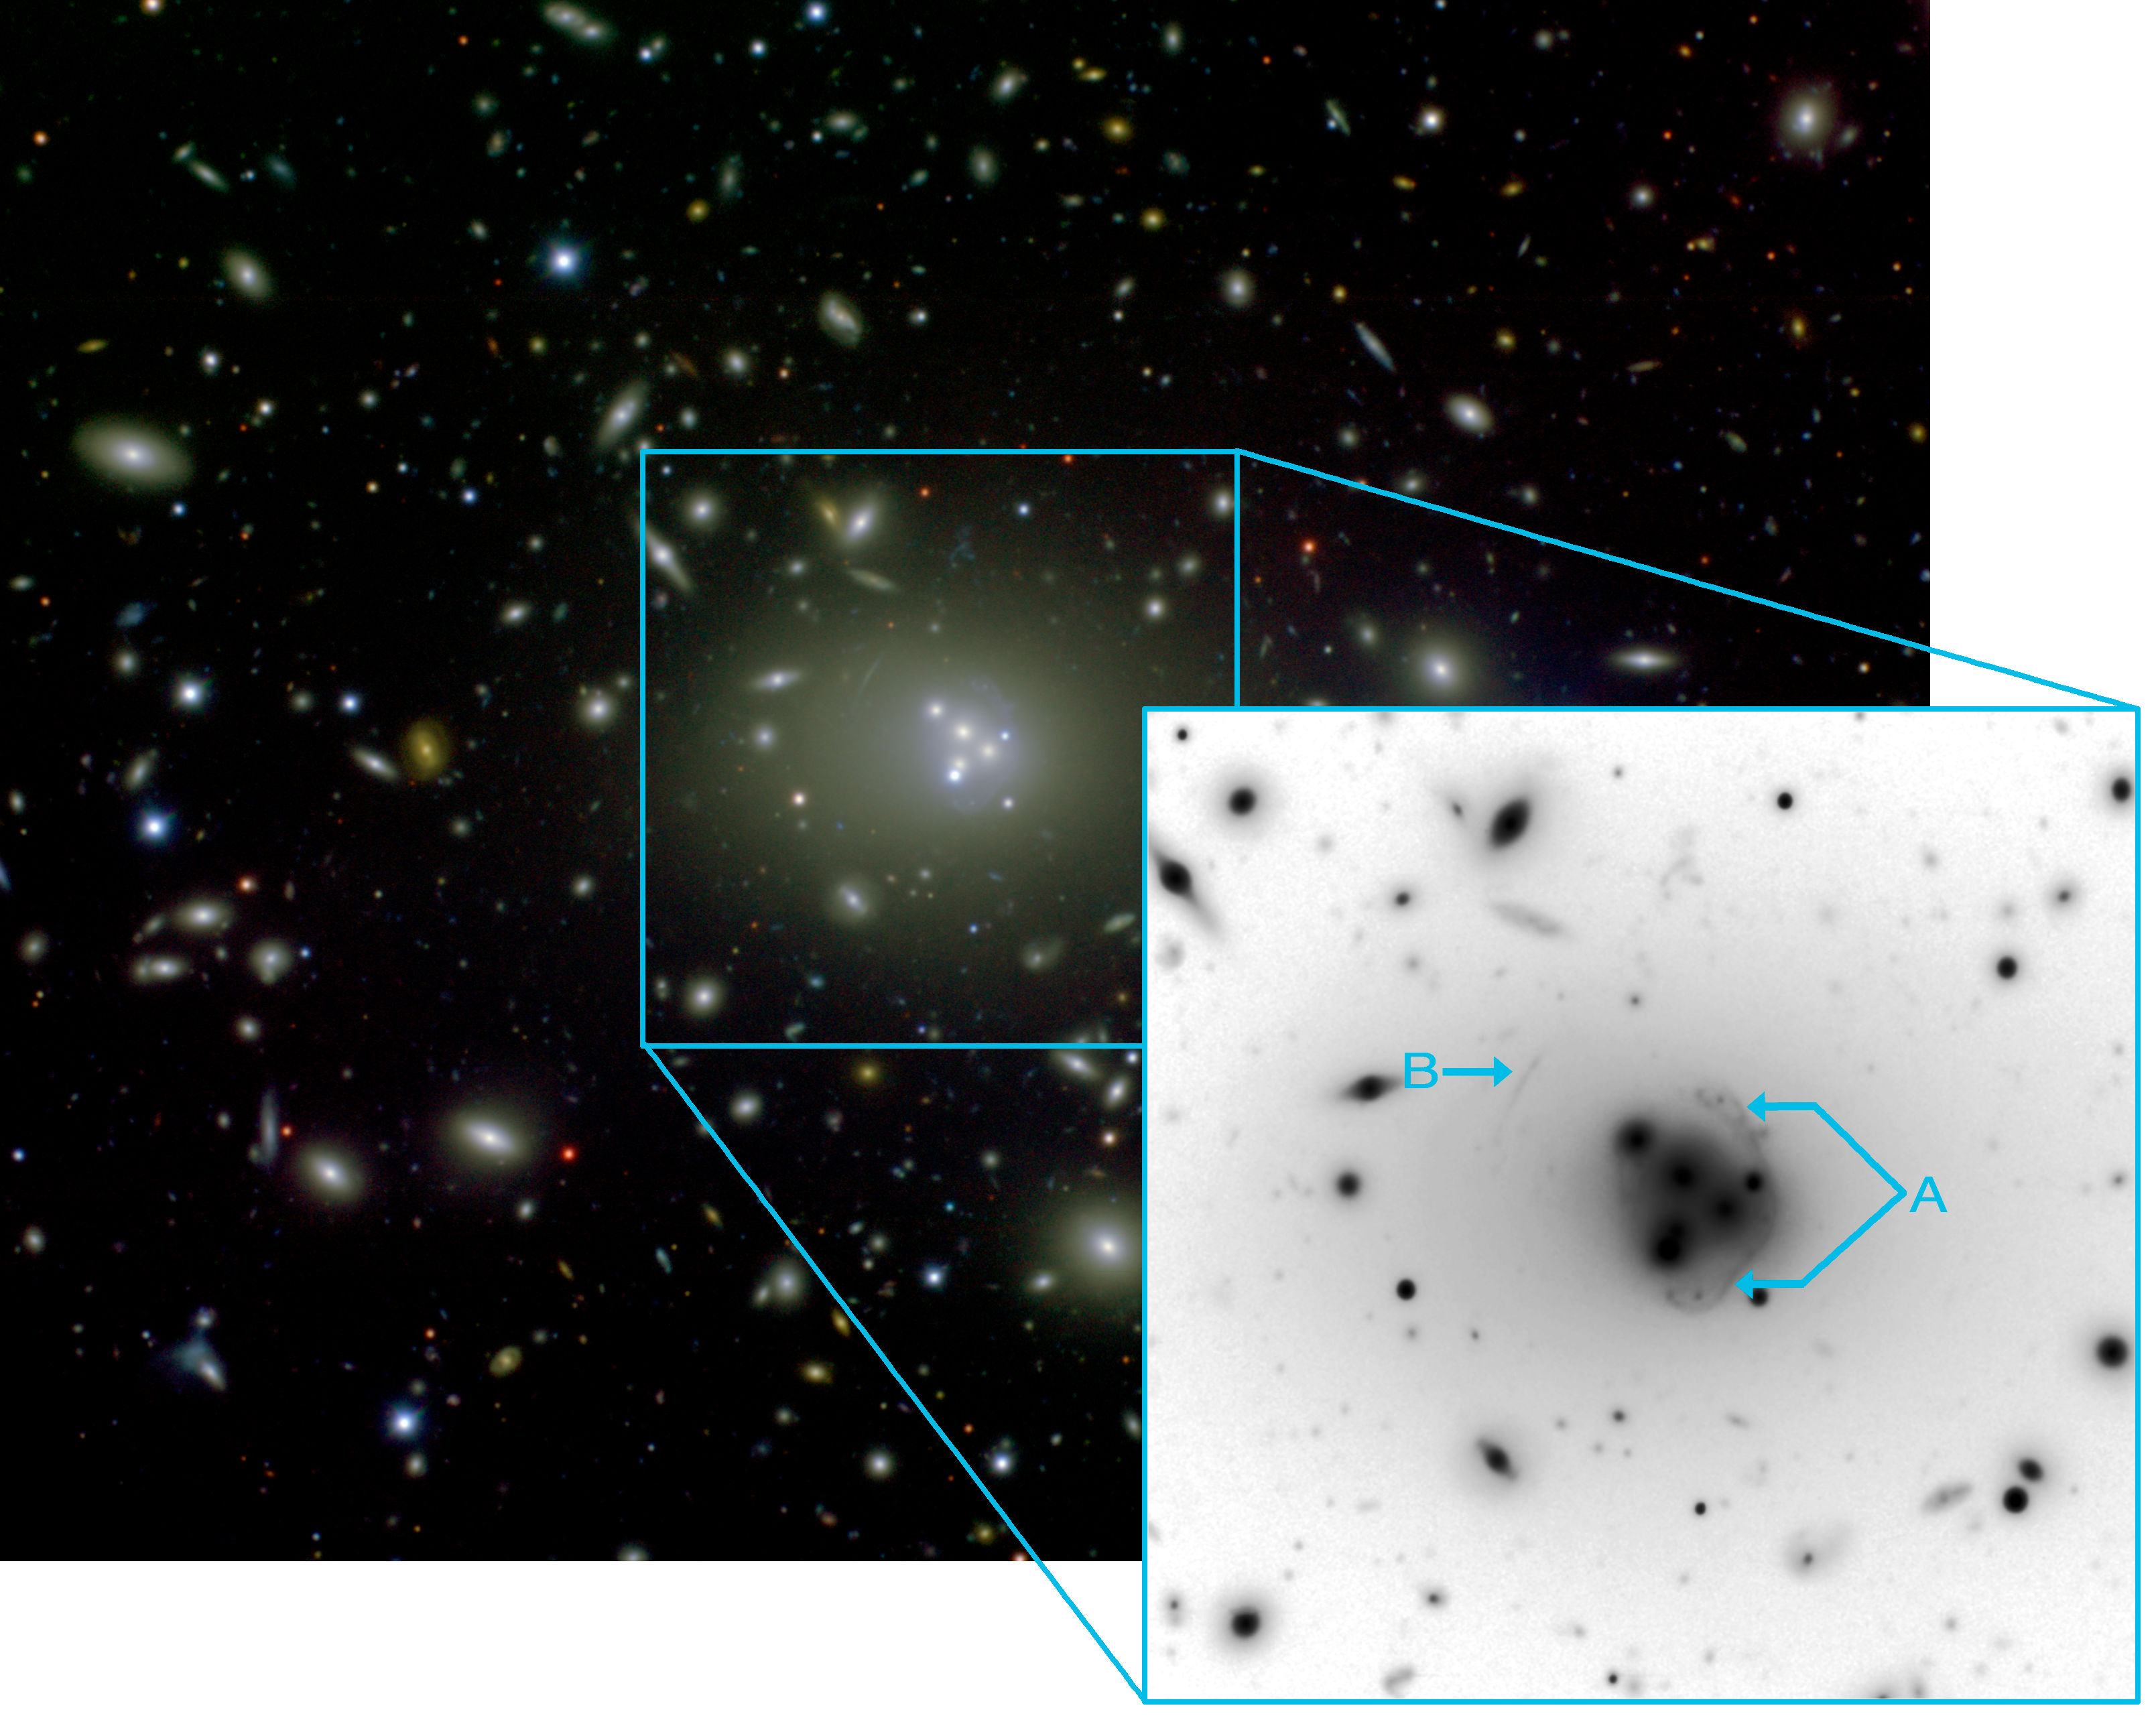

Cannibalistic Galaxy Bends Light And Reveals Its Monstrous Appetite

Central region of Abell 3827 as imaged using the Gemini Multi-Object Spectrograph on the Gemini South telescope in Chile. The central supermassive galaxy (ESO 146-IG 005) is clearly visible among its cluster companions as well as the remains of at least four nuclei that are being “digested” by the large galaxy. The central galaxy is thought to be the most massive galaxy in our local universe (out to about 1.5 billion light years). The field of view of this image is approximately 5 x 5 arcminutes and is a color composite made from g-, r- and i-band images combined and processed by Travis Rector (University of Alaska Anchorage). The inset (black on white image) is the single g-band image processed to reveal the gravitational lensed background galaxy arcs more clearly. Labeled on the inset are the most visible arcs from the closer background galaxy (z = 0.2 and labeled "A") and an arc from the more distant background galaxy (z = 0.4 and labeled "B").

Credit: R. Carrasco et al., Gemini Observatory/AURA